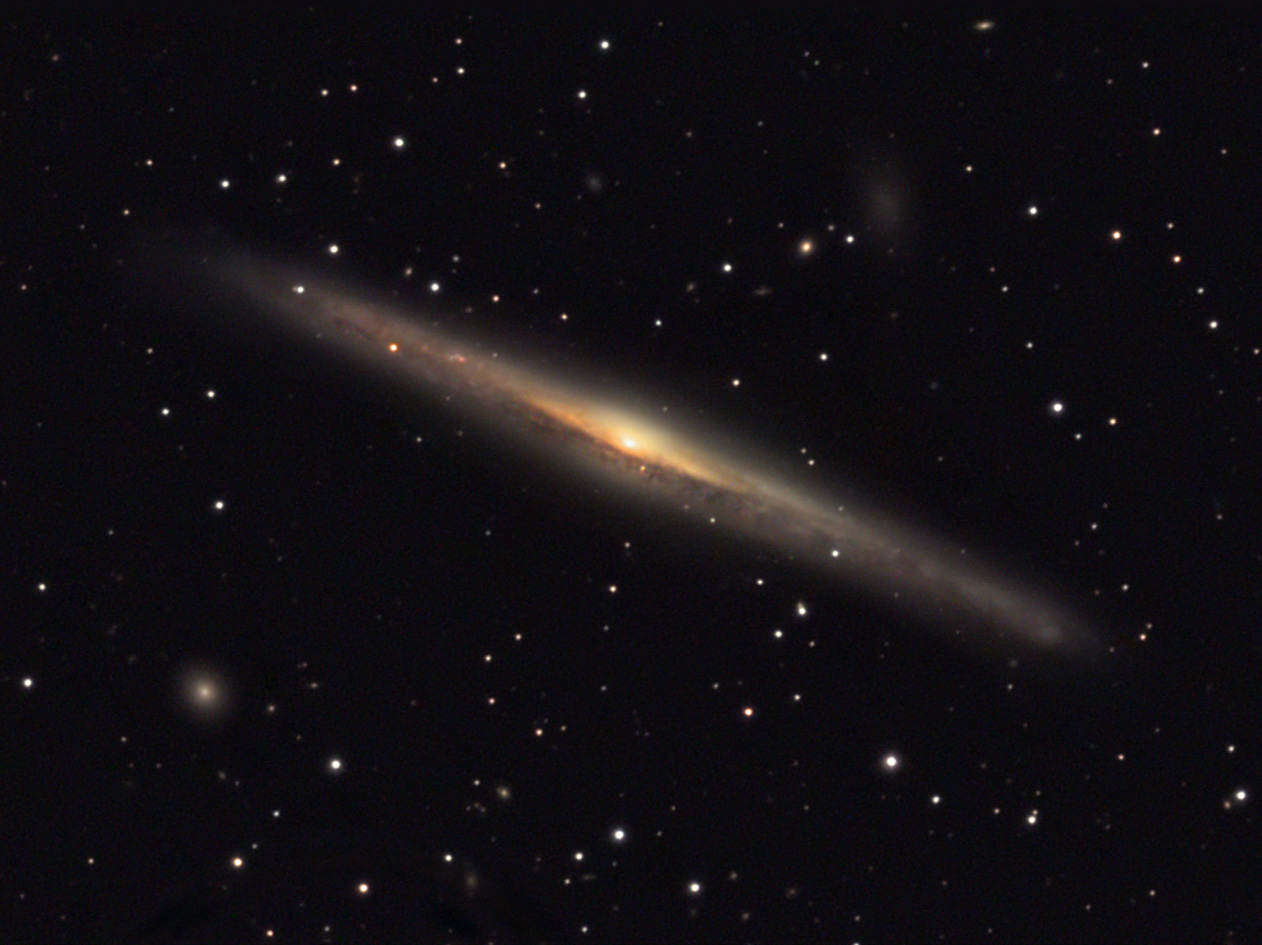

NGC 5170

This edge-on spiral galaxy is located about 95 million lightyears away in the constellation Virgo.

This image was taken as part of Advanced Observing Program (AOP) program at Kitt Peak Visitor Center during 2014.

Credit: KPNO/NOIRLab/NSF/AURA/Jeff and Paul Neumann/Adam Block